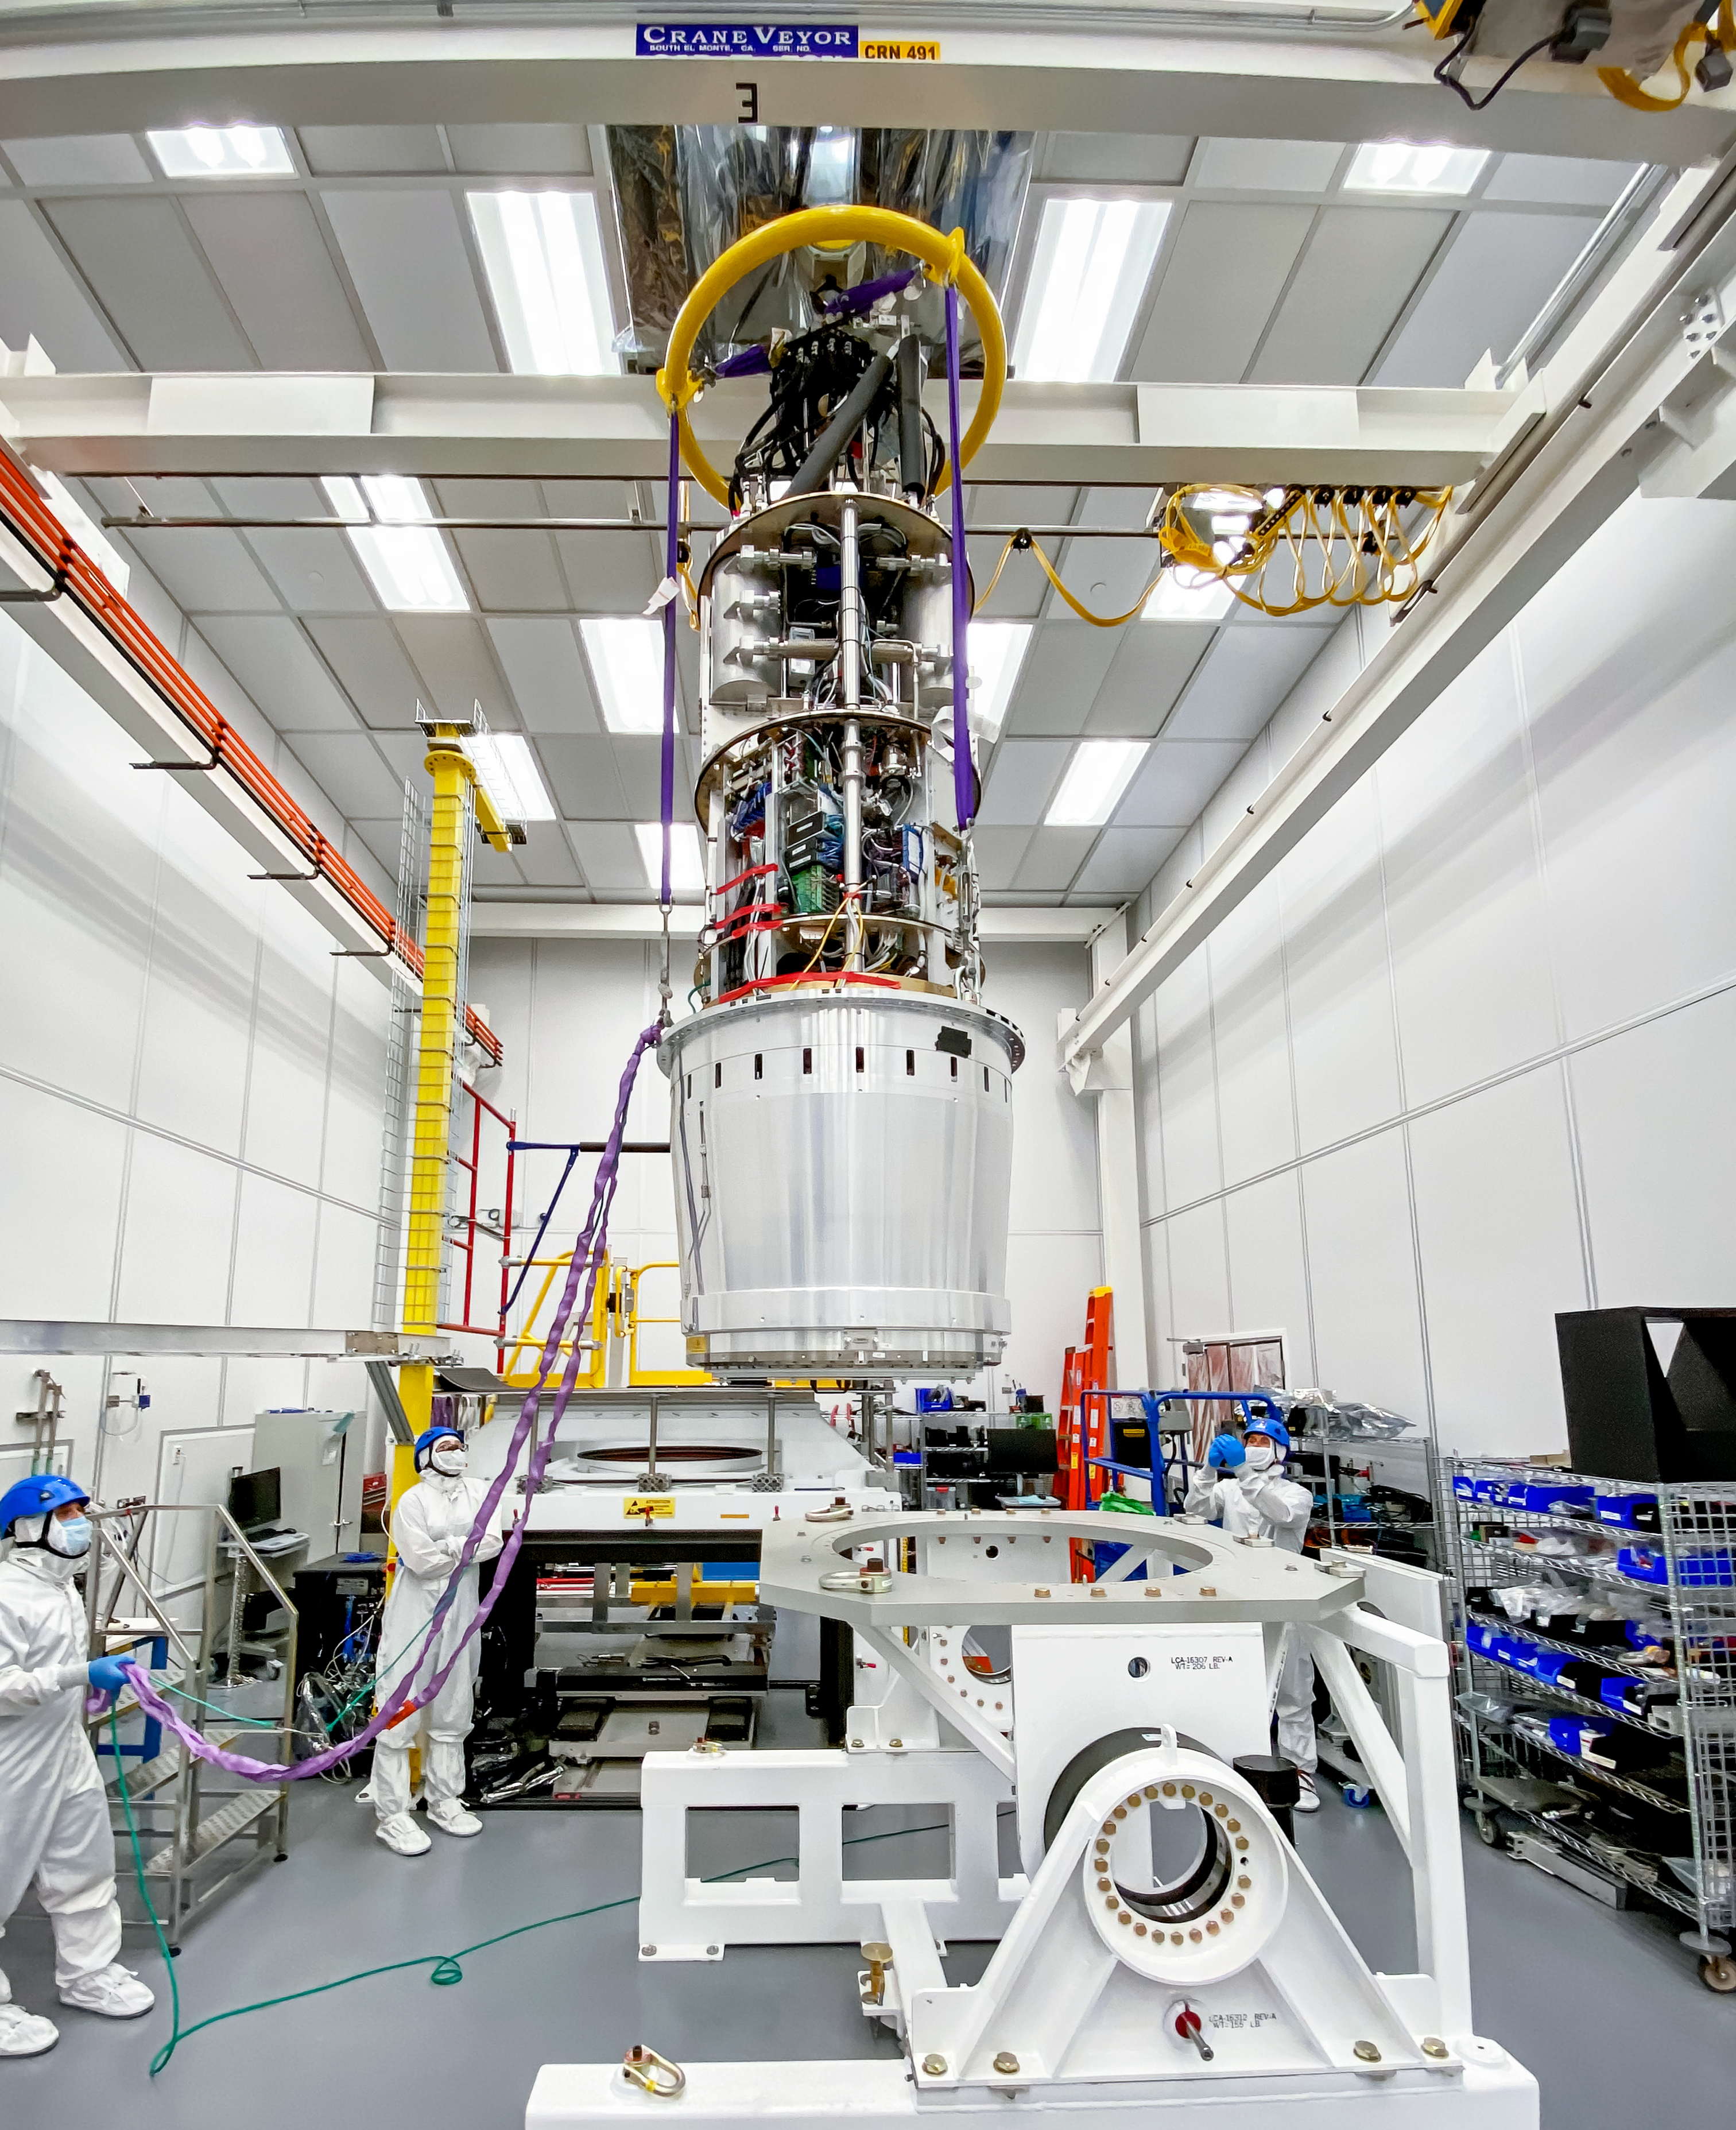

LSST Camera Lift

At SLAC National Accelerator Laboratory in California, the integrated LSST Camera cryostat and utility trunk was successfully lifted onto its test bench in mid-August 2021. This assembly is the core of the final camera; it contains the 201 sensors and all the supporting electronics, vacuum and cooling on-camera systems. The installation of this assembly on the test bench will enable completion of the next phase of testing, before further integration of the LSST Camera.

Credit: LSST Camera Project/T. Lange